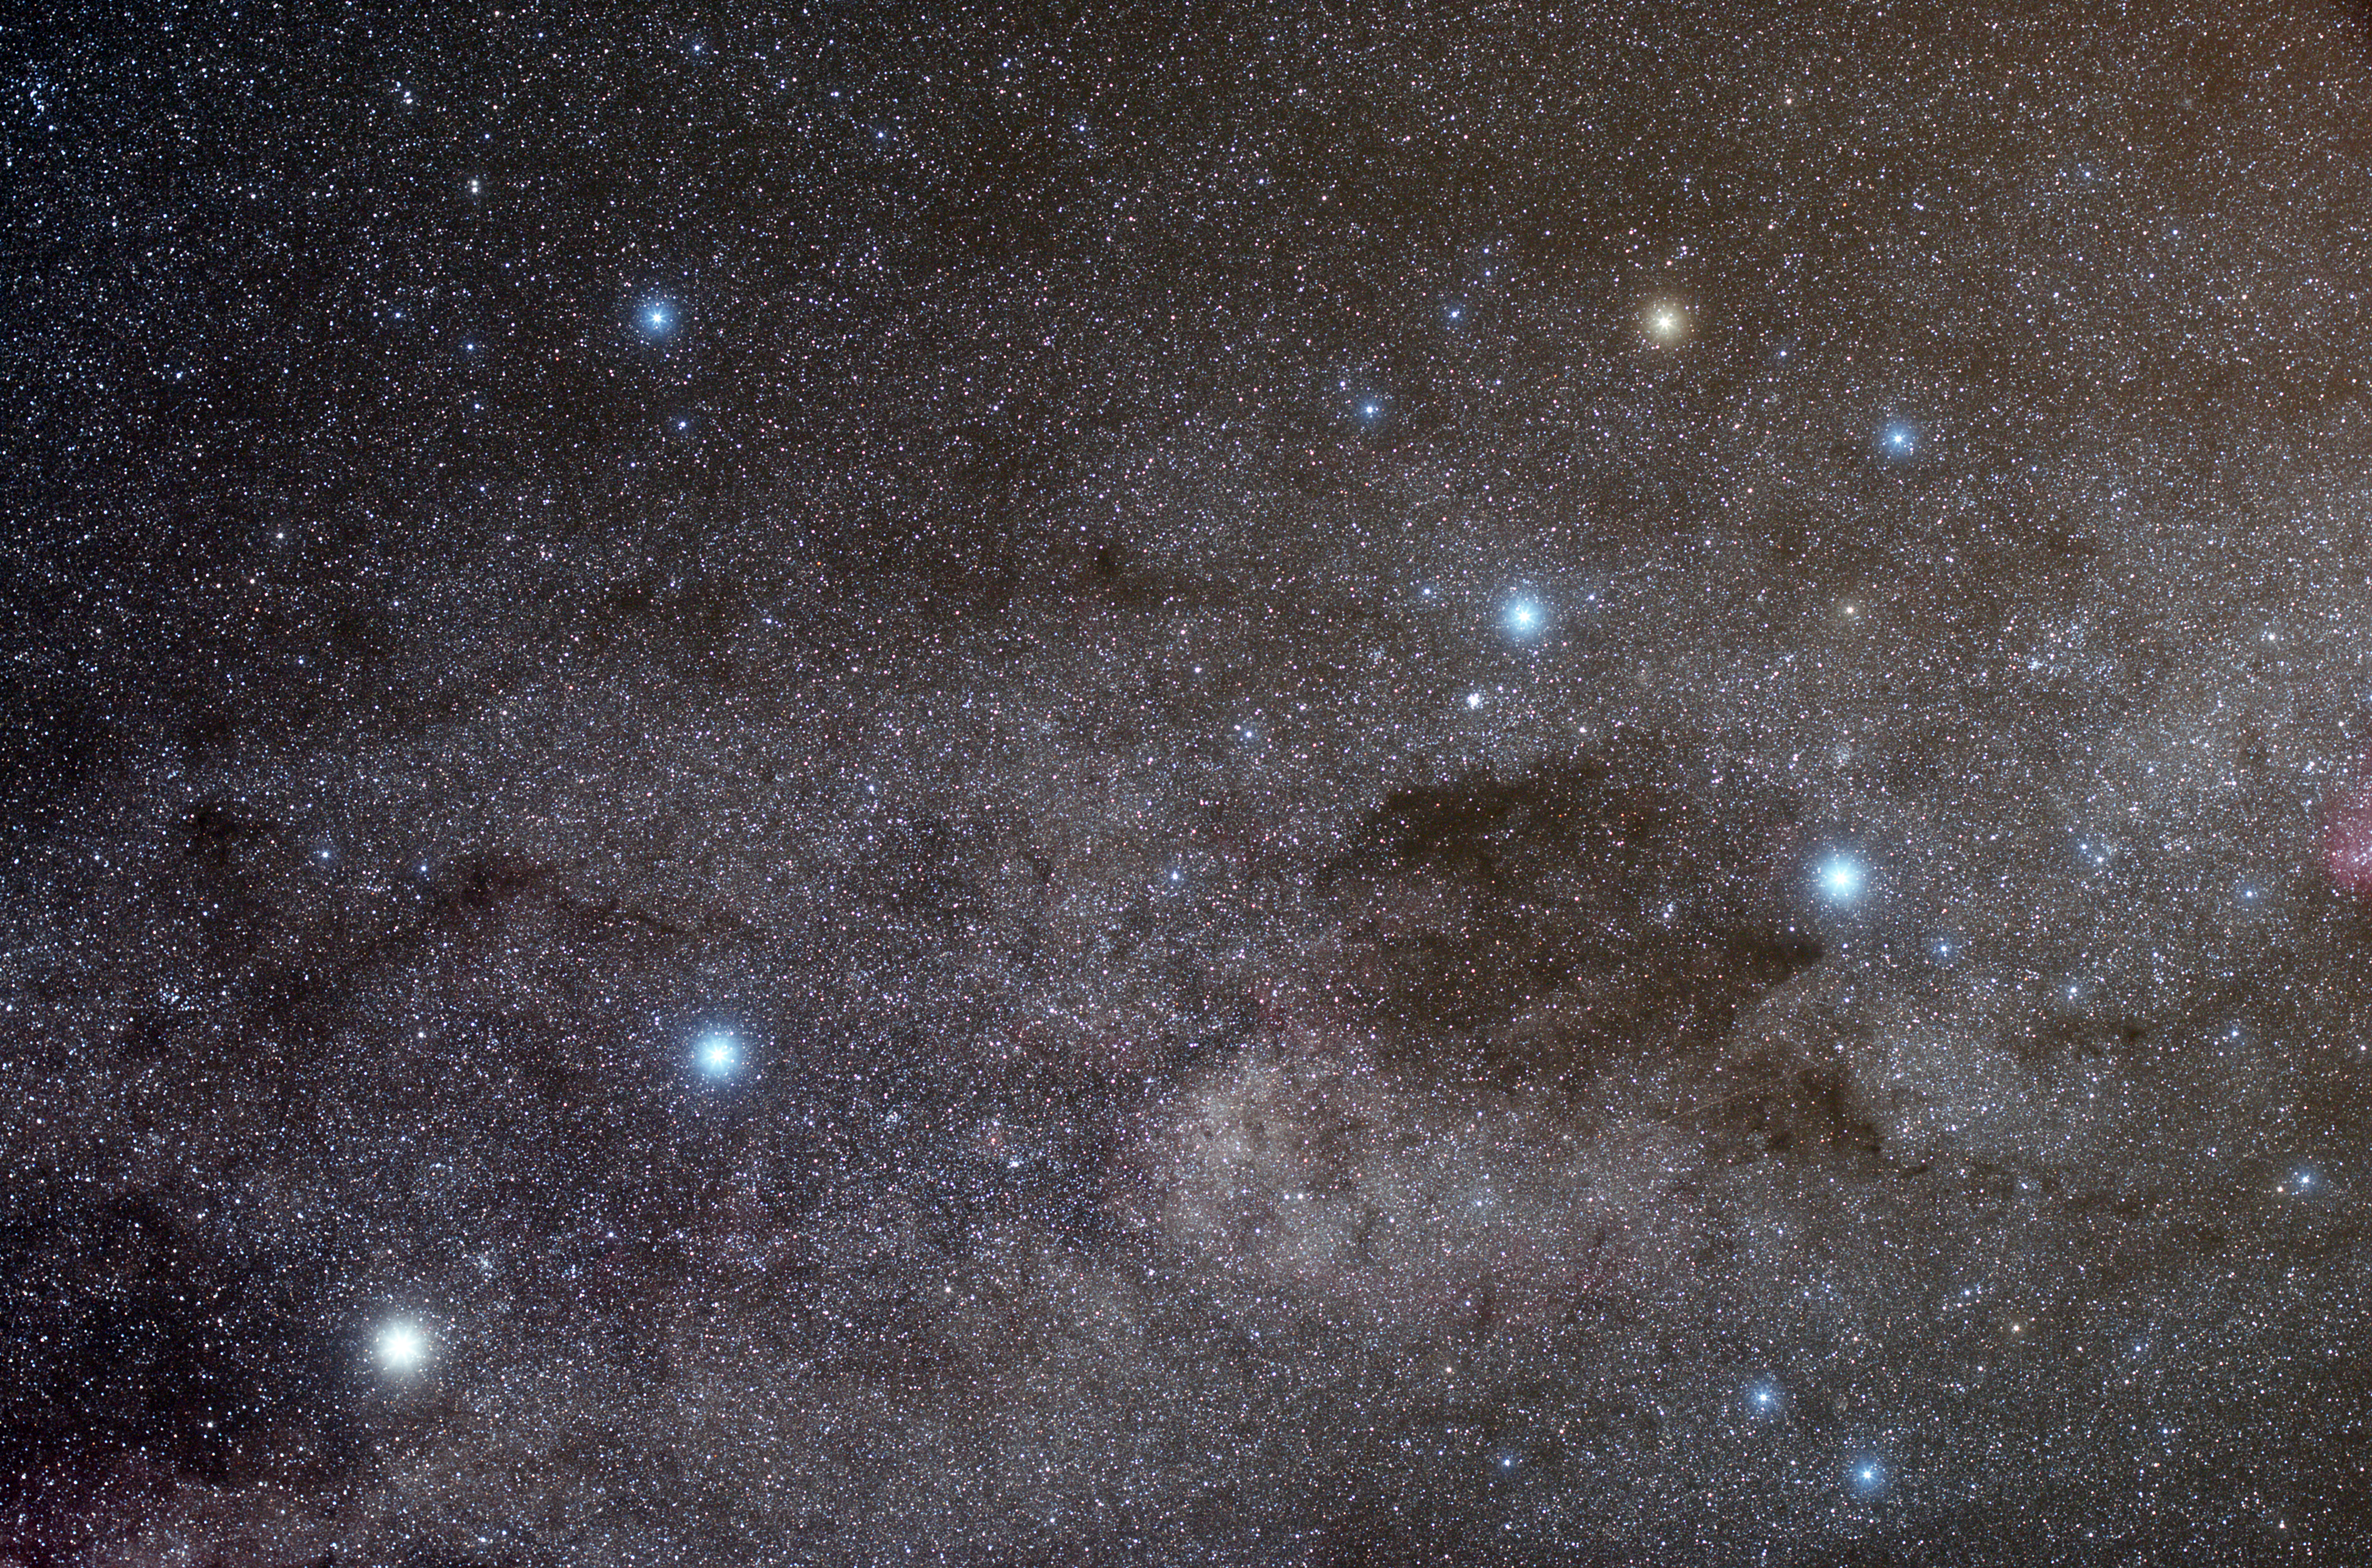

A kite in the Southern Sky

Just as if they had been dotted on top of the myriads of glowing suns in the Milky Way, this image depicts some of the brightest stars of the southern sky: on the right, in a rhomboidal shape reminding that of a kite, are the four stars of the constellation Crux, the Southern cross; in the lower left part, instead, shine the two most brilliant stars of the constellation Centaurus, the Centaur.

Credit: ESO/Y. Beletsky